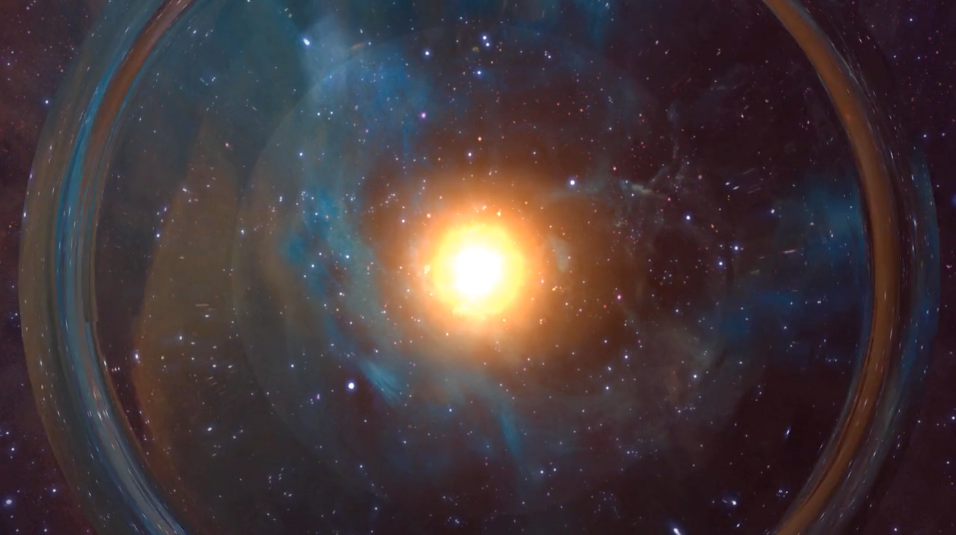

Radio Waves: Unlocking Secrets of Neutron-Star Collision

NRAO astronomer Dale Frail talks about recent VLA observations of a gravitational wave event.

Credit: NRAO/AUI/NSF